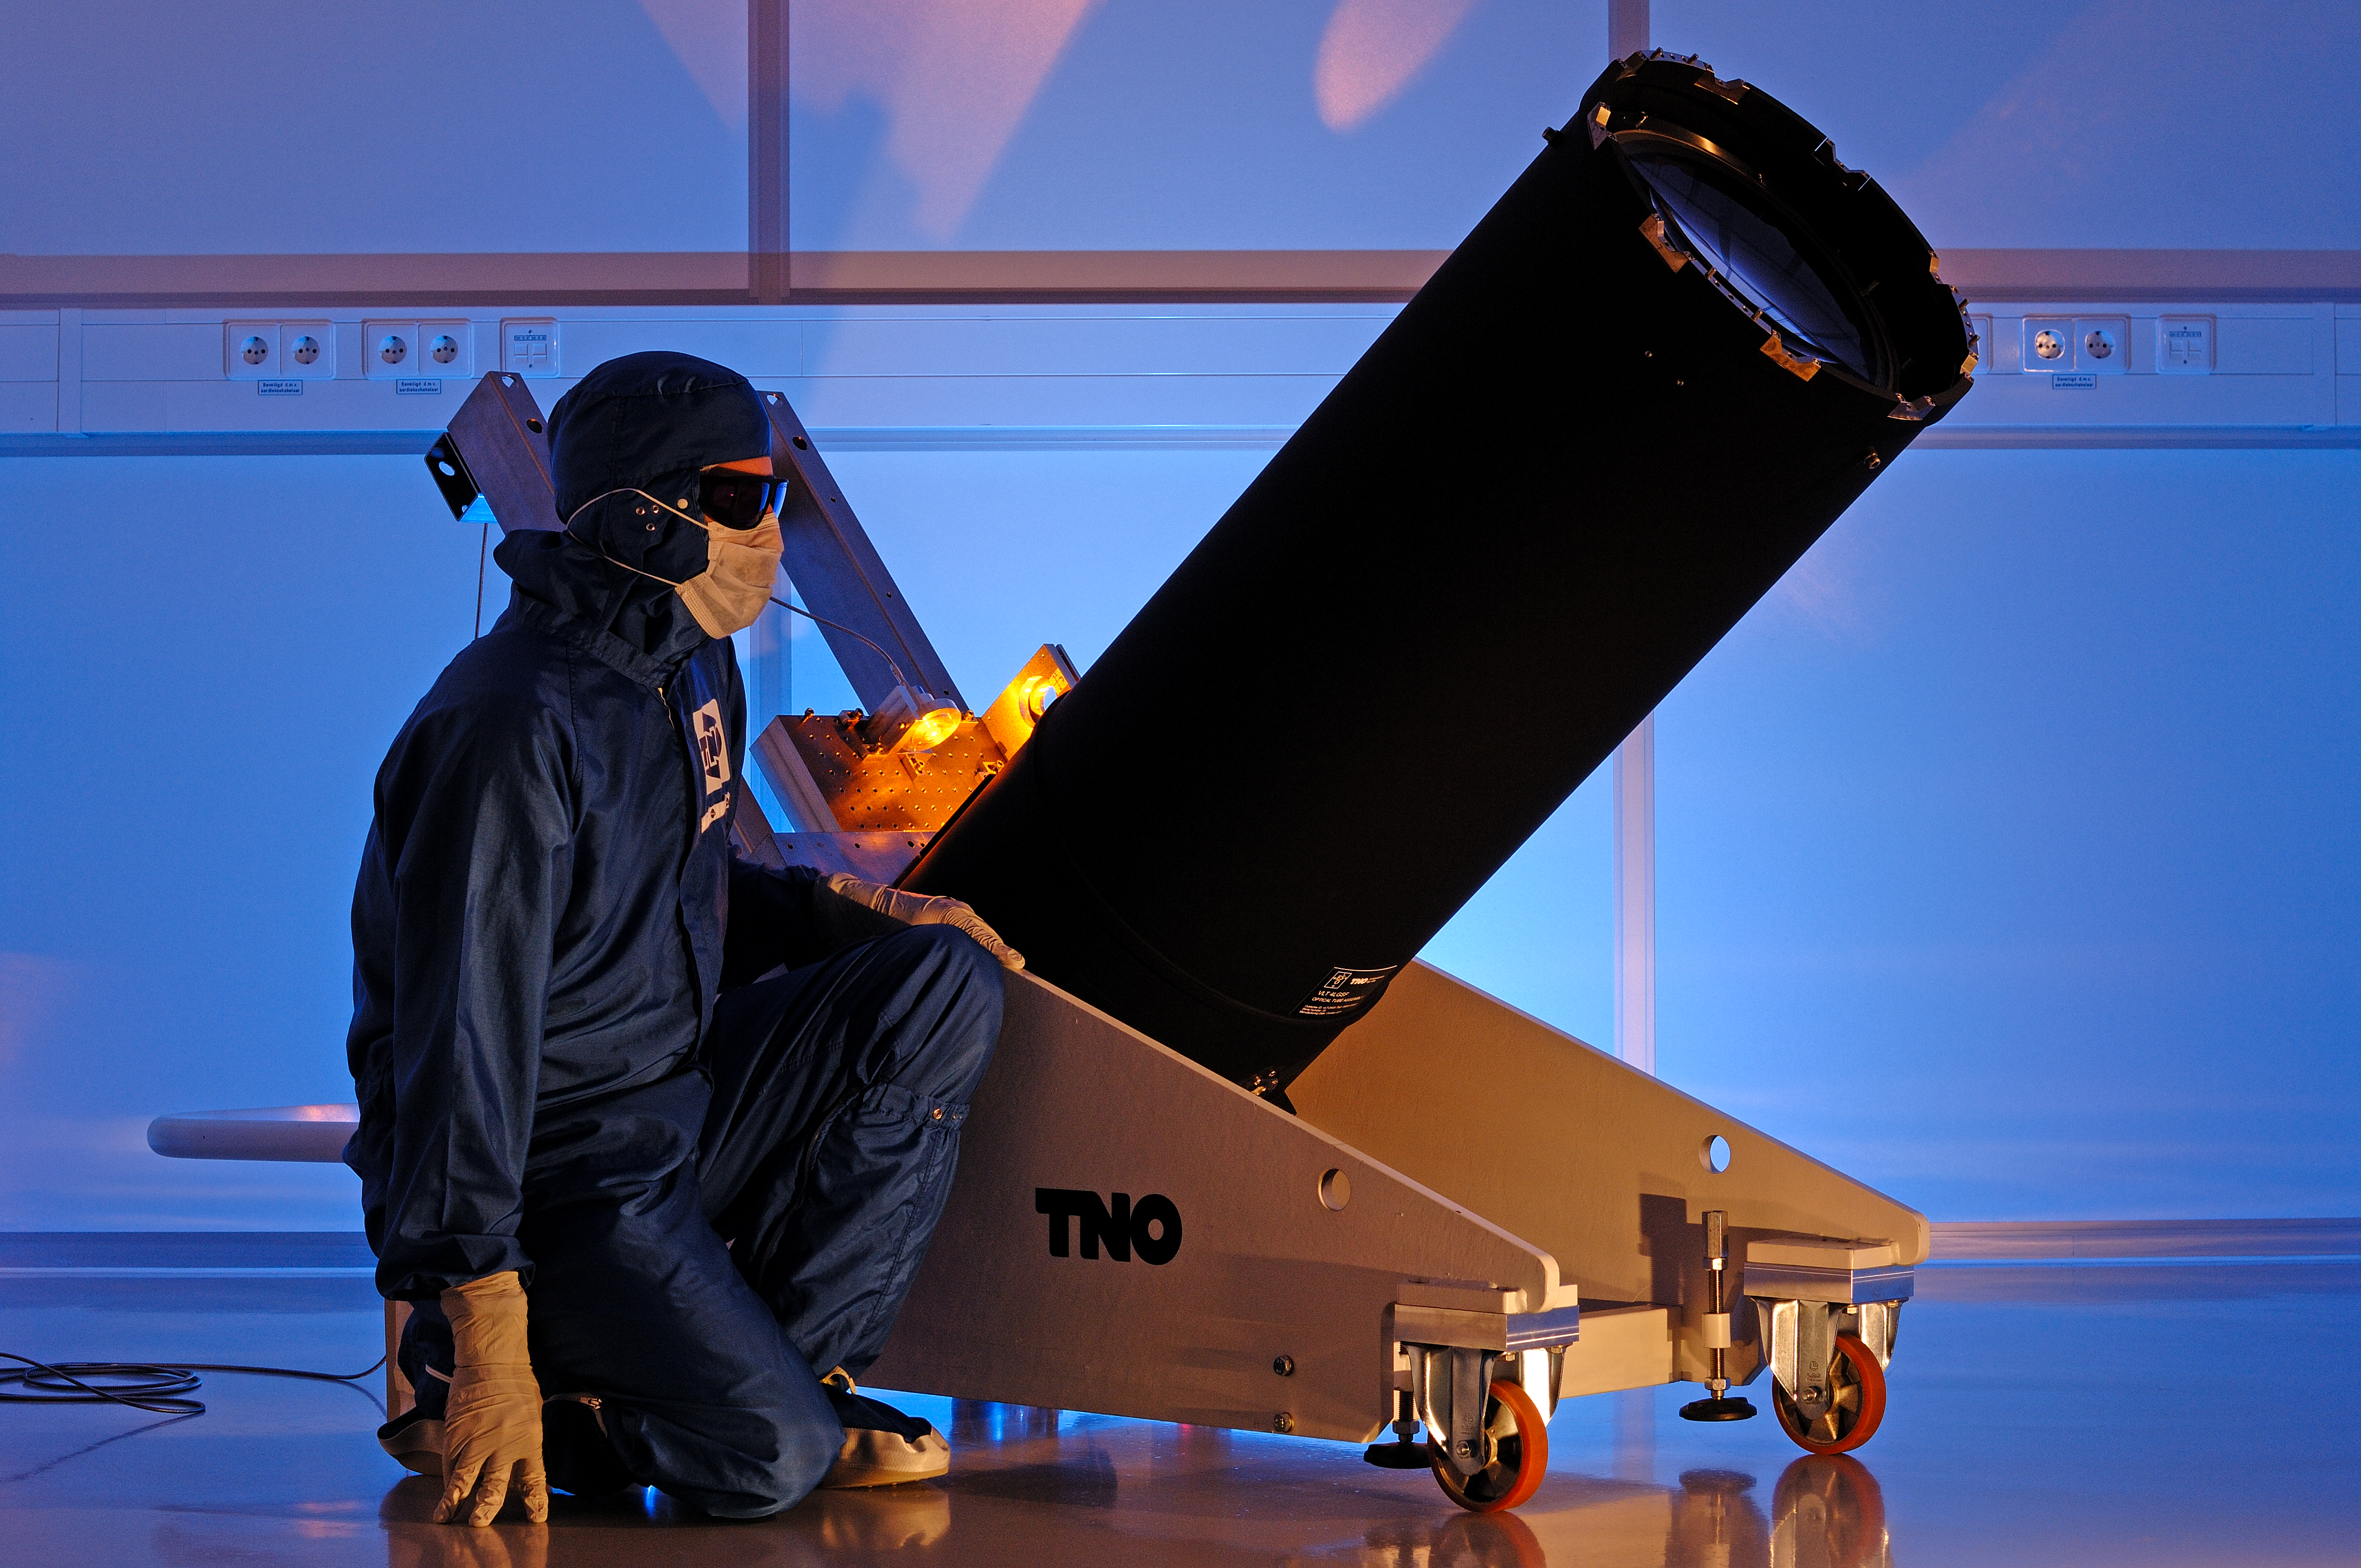

One of the launch telescopes for the VLT Four Laser Guide Star Facility

This picture shows one of four special telescopes that will be used to fire laser beams high into the atmosphere to create artificial stars. These are vital components of the Four Laser Guide Star Facility (4LGSF) for ESO’s Very Large Telescope (VLT) that were developed by the Netherlands Organisation for Applied Scientific Research (TNO). The image shows one of the telescopes at TNO shortly before shipping to ESO.

Credit: TNO/Fred Kamphues/ESO